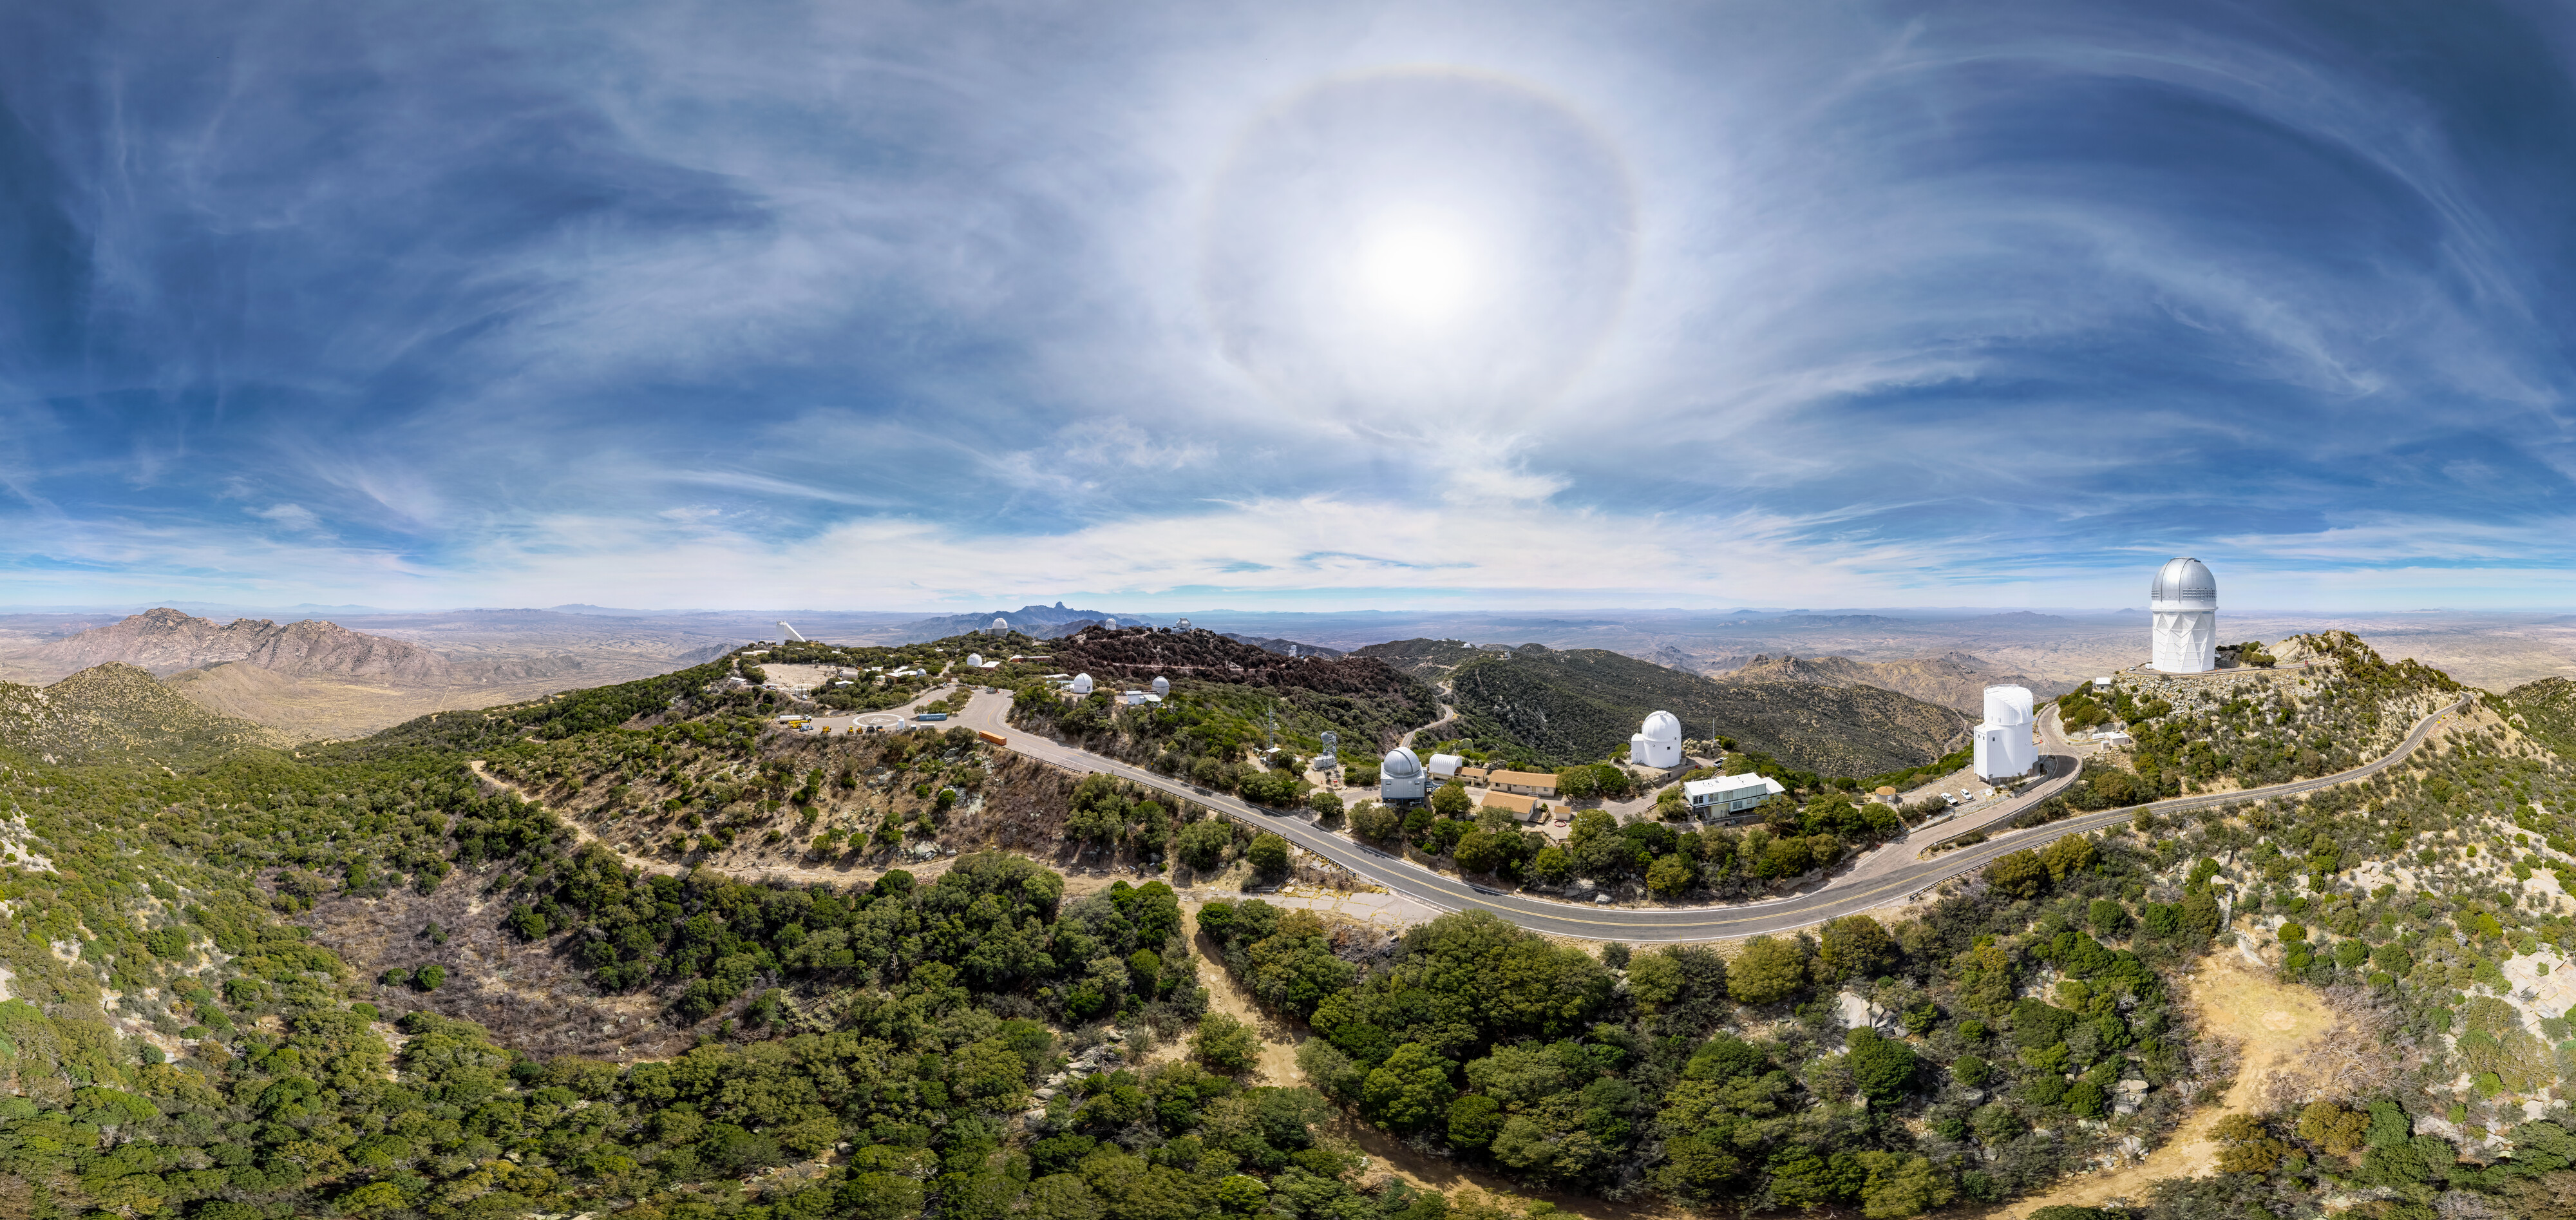

Kitt Peak National Observatory

Aerial drone view of Kitt Peak National Observatory.

Credit: KPNO/NOIRLab/NSF/AURA/T. Matsopoulos